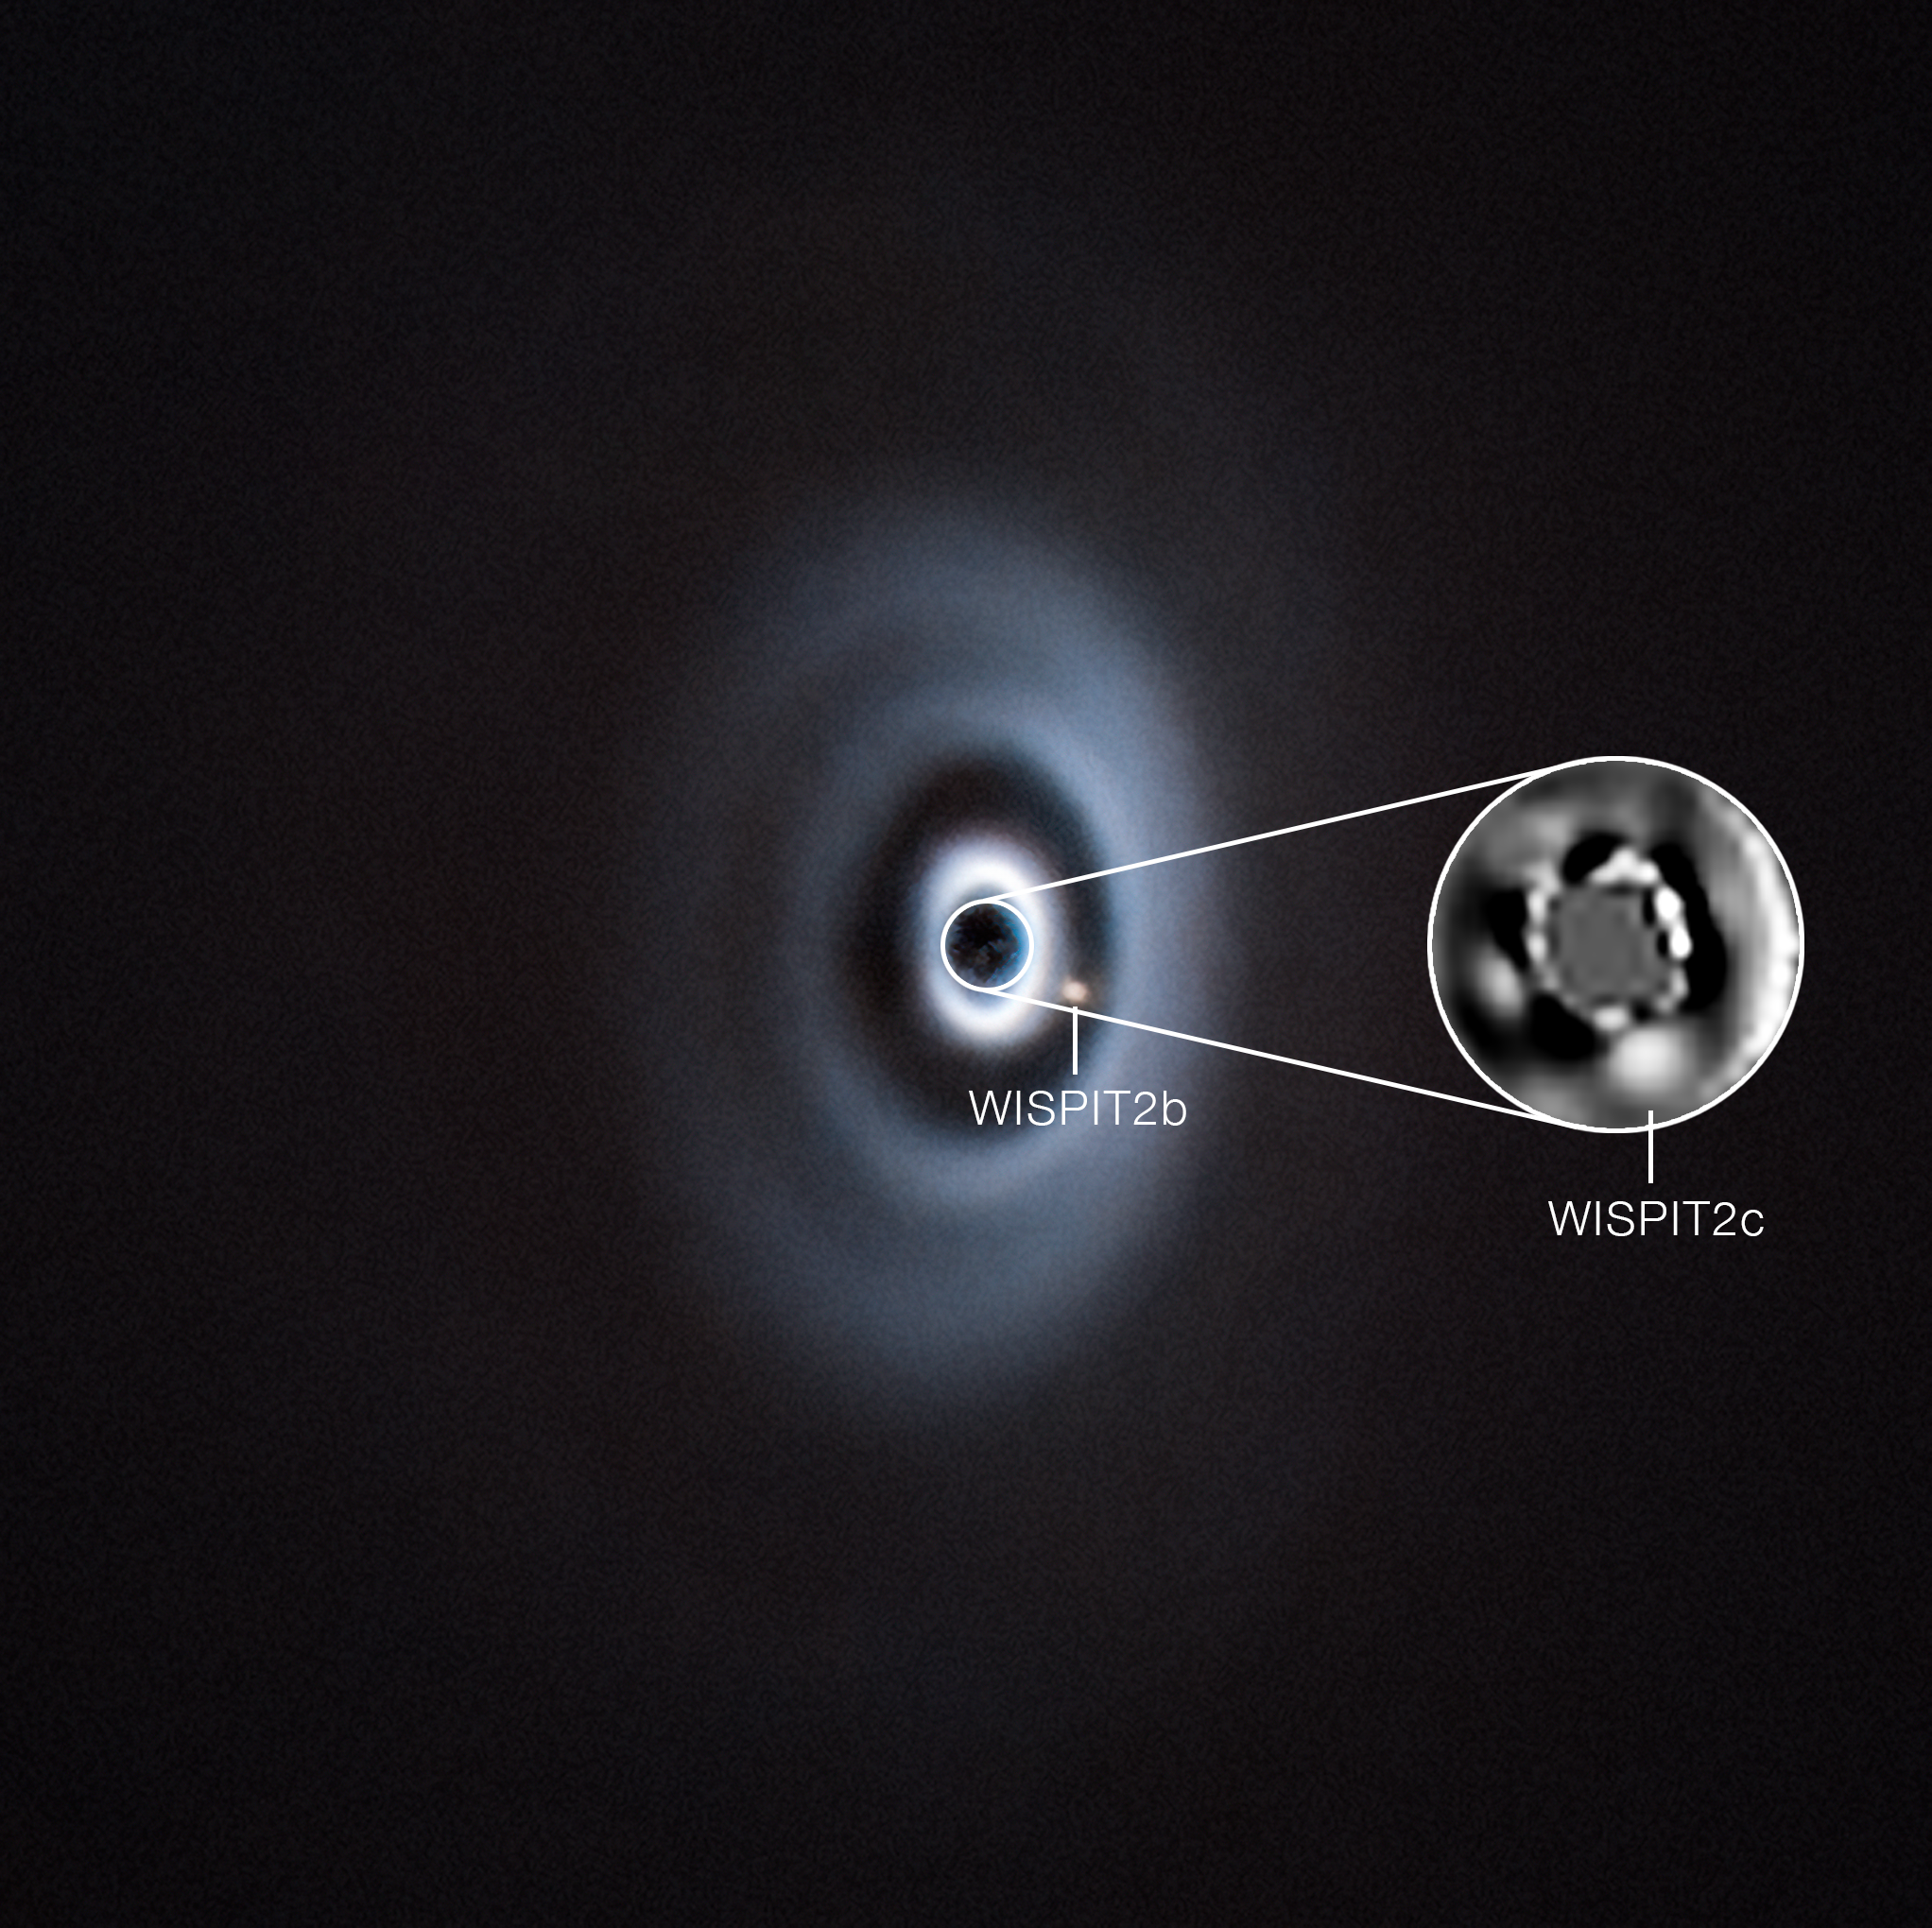

VLT images of two planets forming around the young star WISPIT 2

This image, taken with ESO’s Very Large Telescope (VLT) shows a planetary system being born around the young star WISPIT 2. The star is surrounded by a disc of gas and dust –– the raw material out of which planets form and grow. In 2025 a team of astronomers detected a young planet, called WISPIT 2b, carving out a gap in the disc around the star. Now the same team has confirmed the presence of a second planet, WISPIT 2c, orbiting even closer to the star, as shown in the inset.

Both planets are gas giants, similar to Jupiter. WISPIT 2b is almost five times as massive as Jupiter, and orbits the star at a distance 60 times larger than the separation between Earth and the Sun. WISPIT 2c is twice as massive as 2b and orbits the star four times closer.

The images shown here were taken with the SPHERE instrument at the VLT. SPHERE can correct the blur caused by atmospheric turbulence, as well as block the light of the central star, revealing the faint disc and planets around it in great detail. A different instrument, GRAVITY+ on the VLT Interferometer, was also used in the discovery, helping confirm the planetary nature of the observed object.

Credit: ESO/C. Lawlor, R. F. van Capelleveen et al.